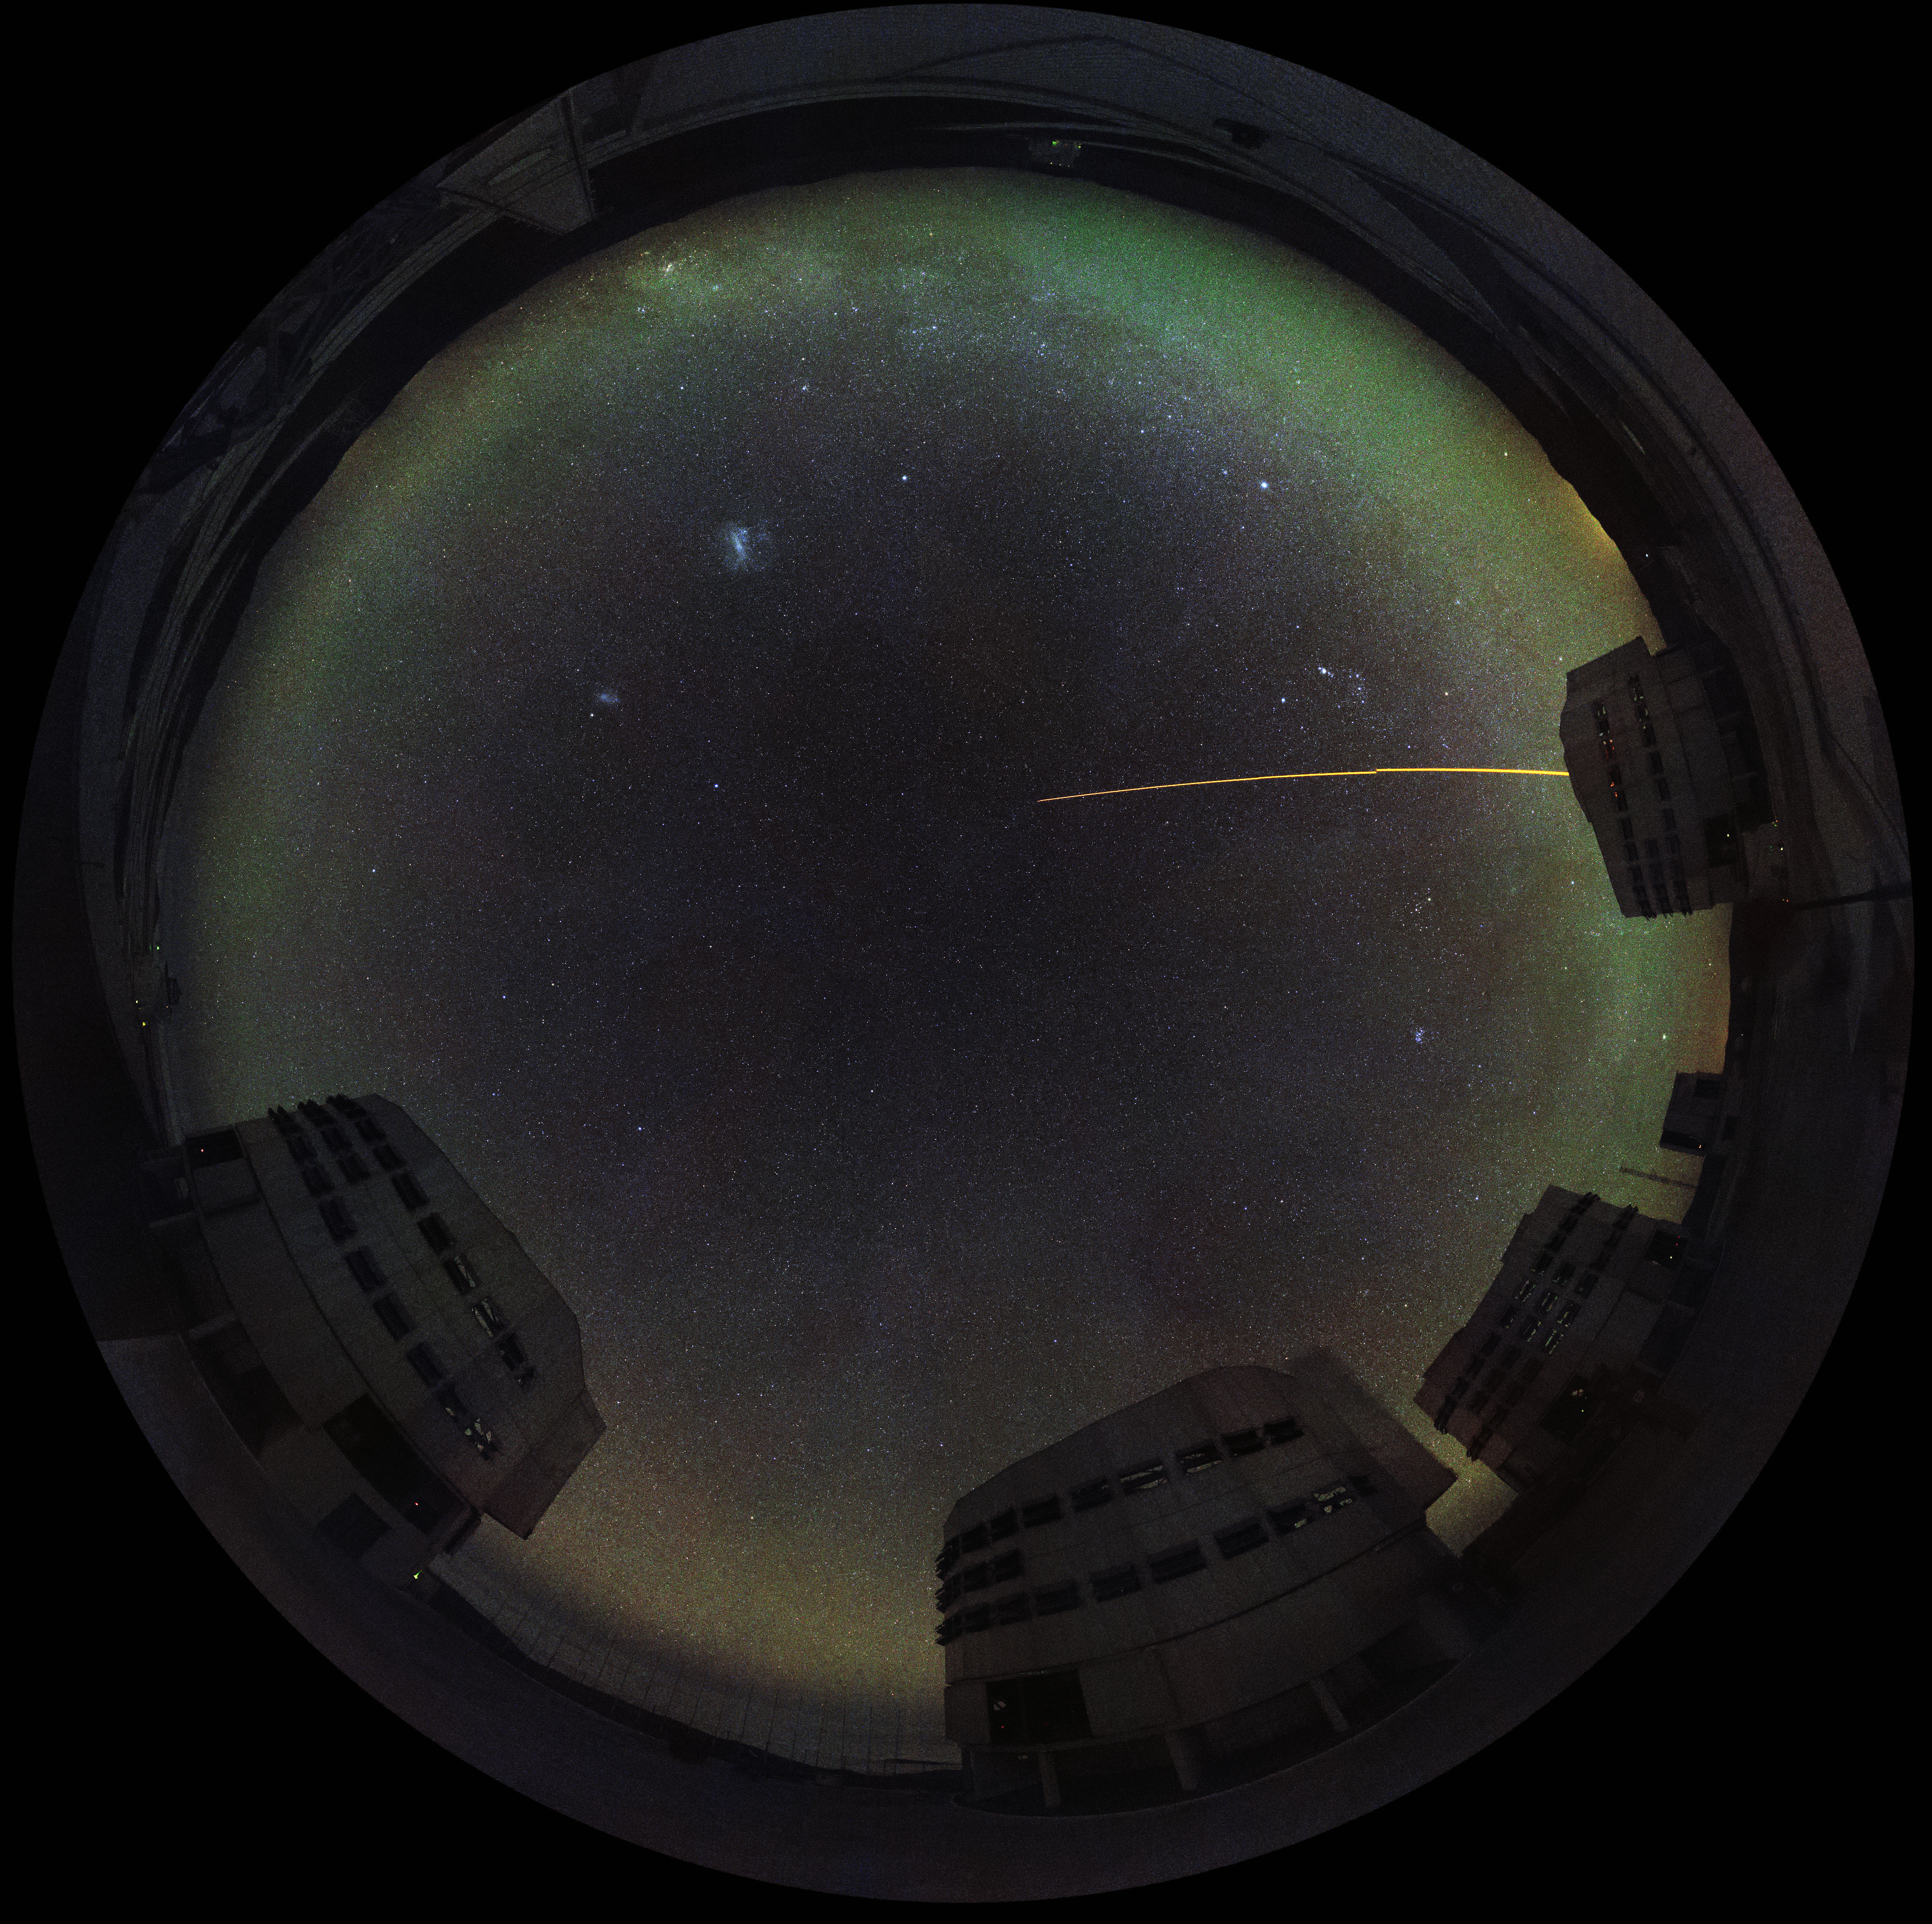

Fisheye view of Paranal

Fisheye view of Cerro Paranal, home of ESO Very Large Telescope. This image was generated from the Paranal webcam and is the world’s first live observatory in razor-sharp 4k fish-eye images for use in planetariums around the world, including the upcoming ESO Supernova Planetarium & Visitor Centre in Germany.

The cameras have been provided by Apical. Based in France, Apical is a high-tech company specialising in innovative solutions for wide-field and high-resolution imaging and for network connectivity in extreme, challenging places.

Credit: ESO